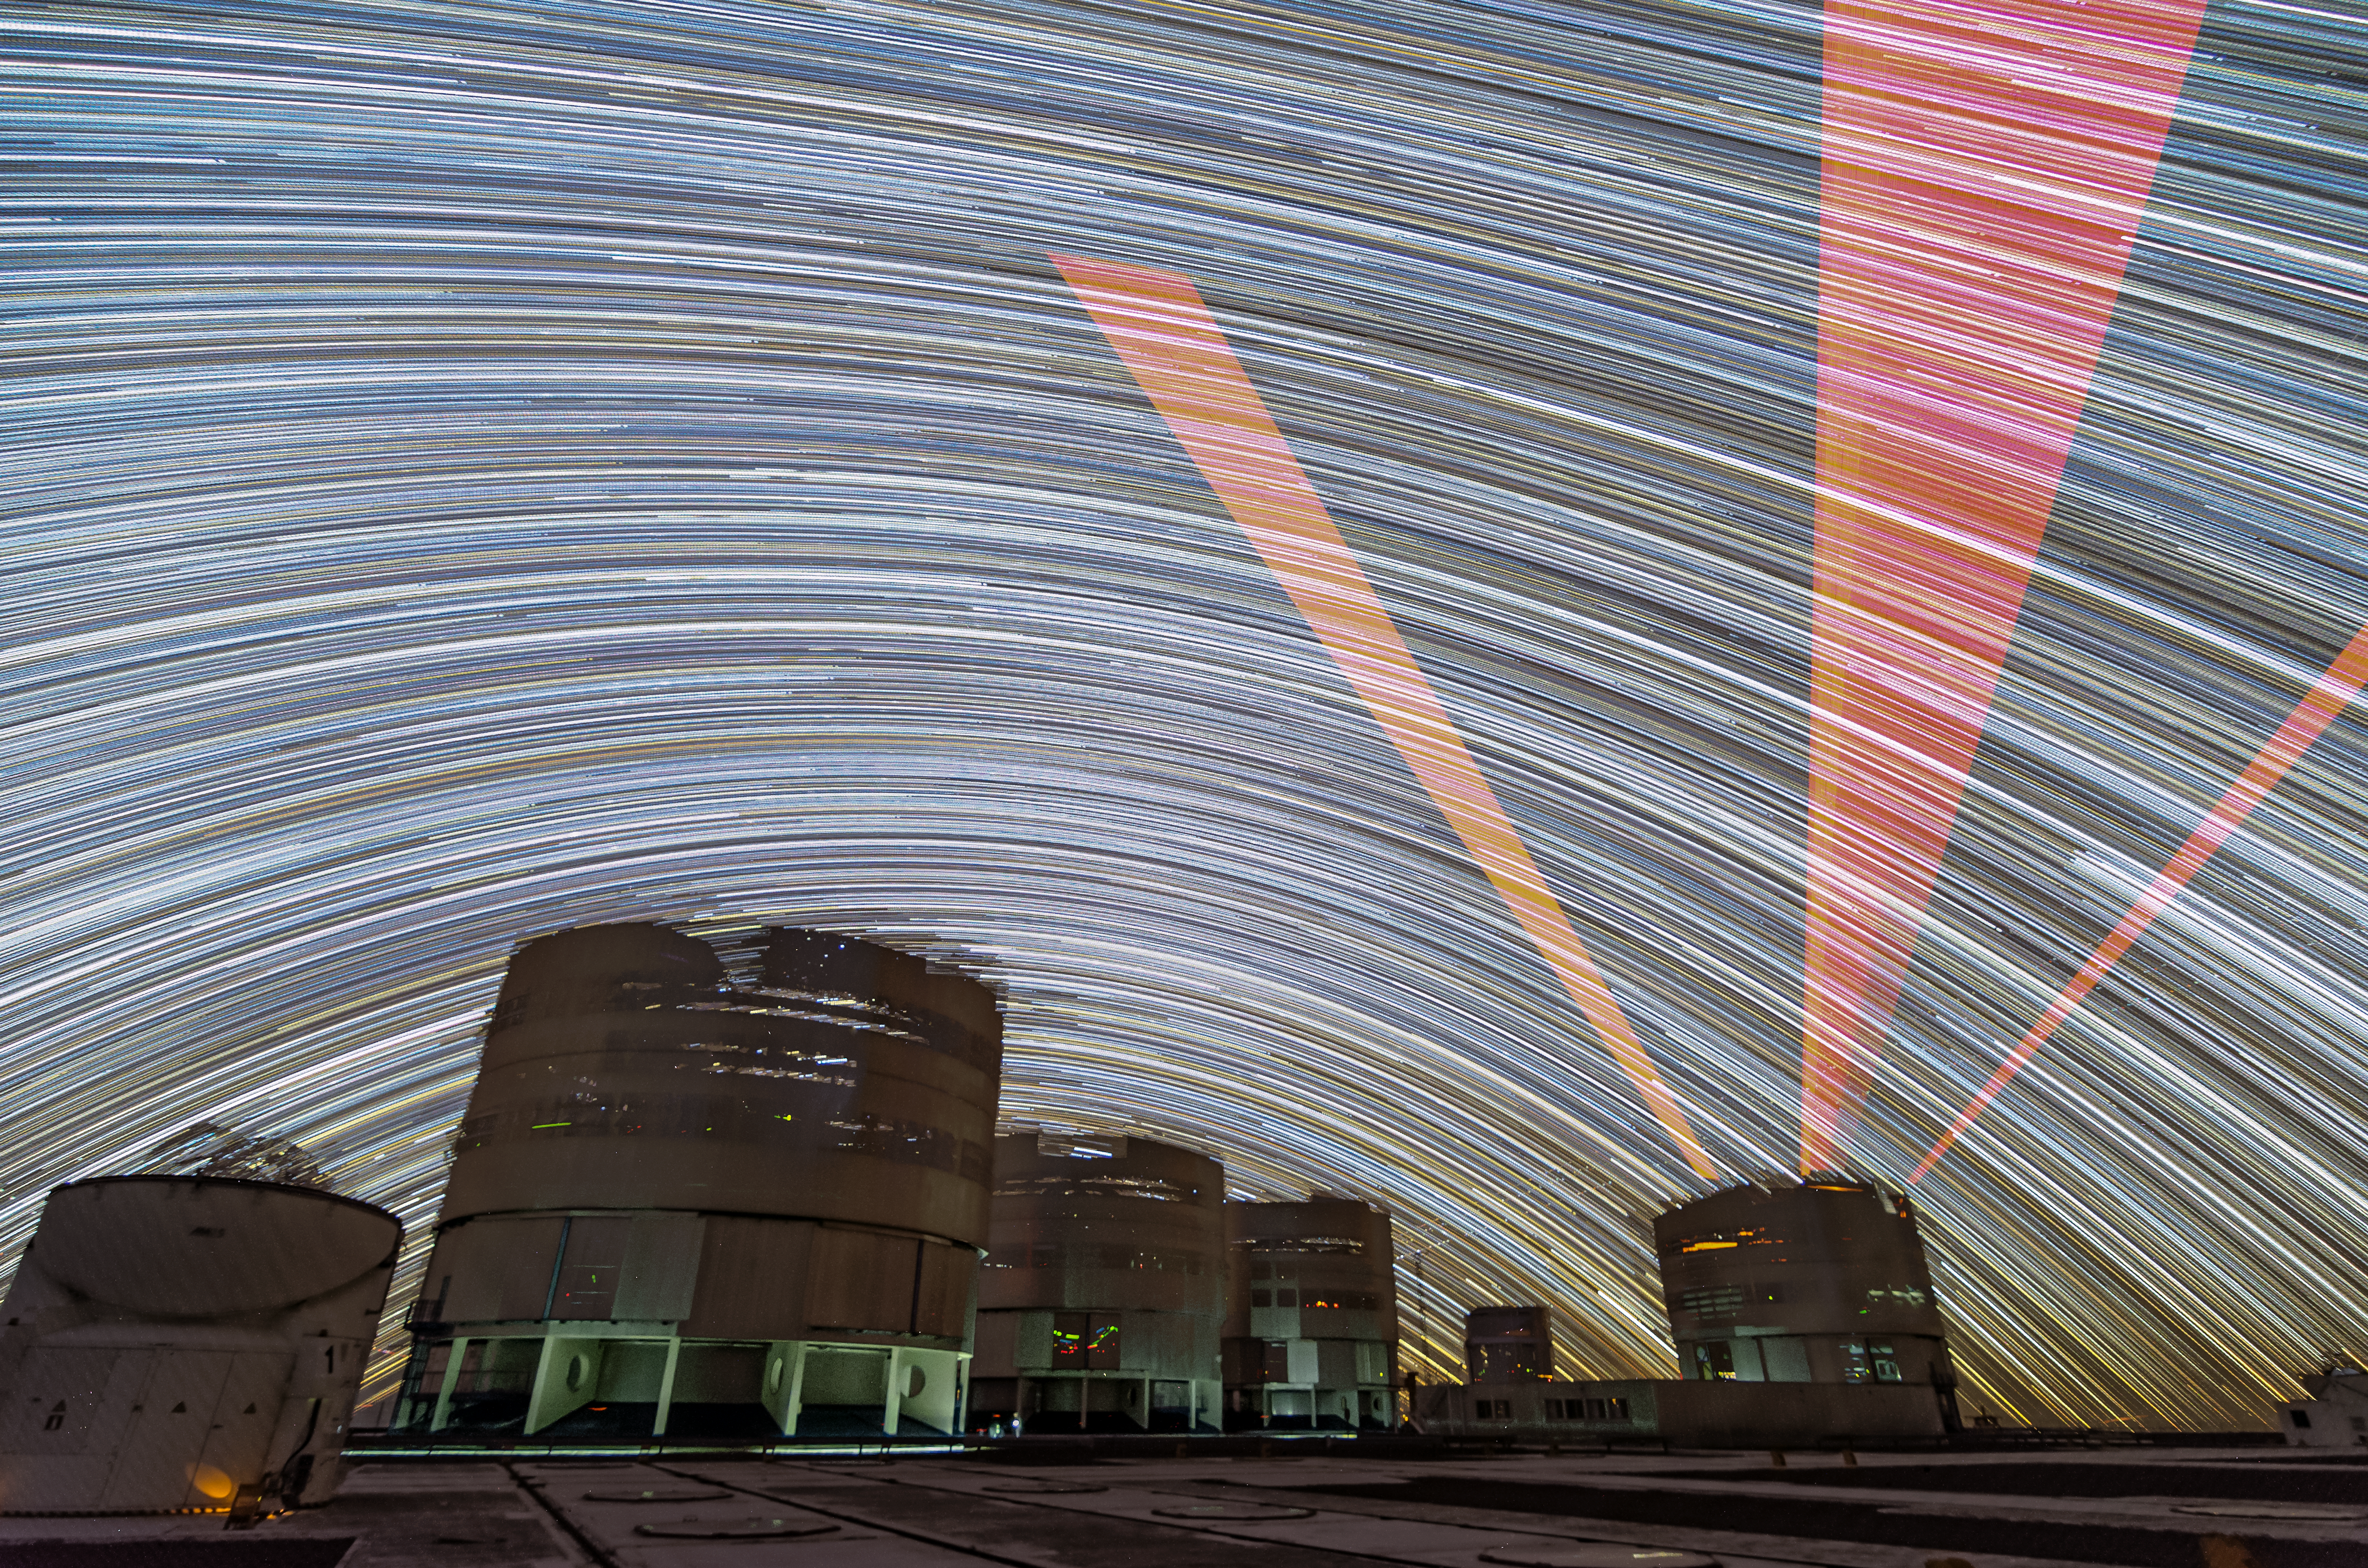

Laser Guide Star trails

This long-exposure shot taken at the VLT shows how the laser guide star moves across the sky through the night.

Credit: ESO/G.Brammer